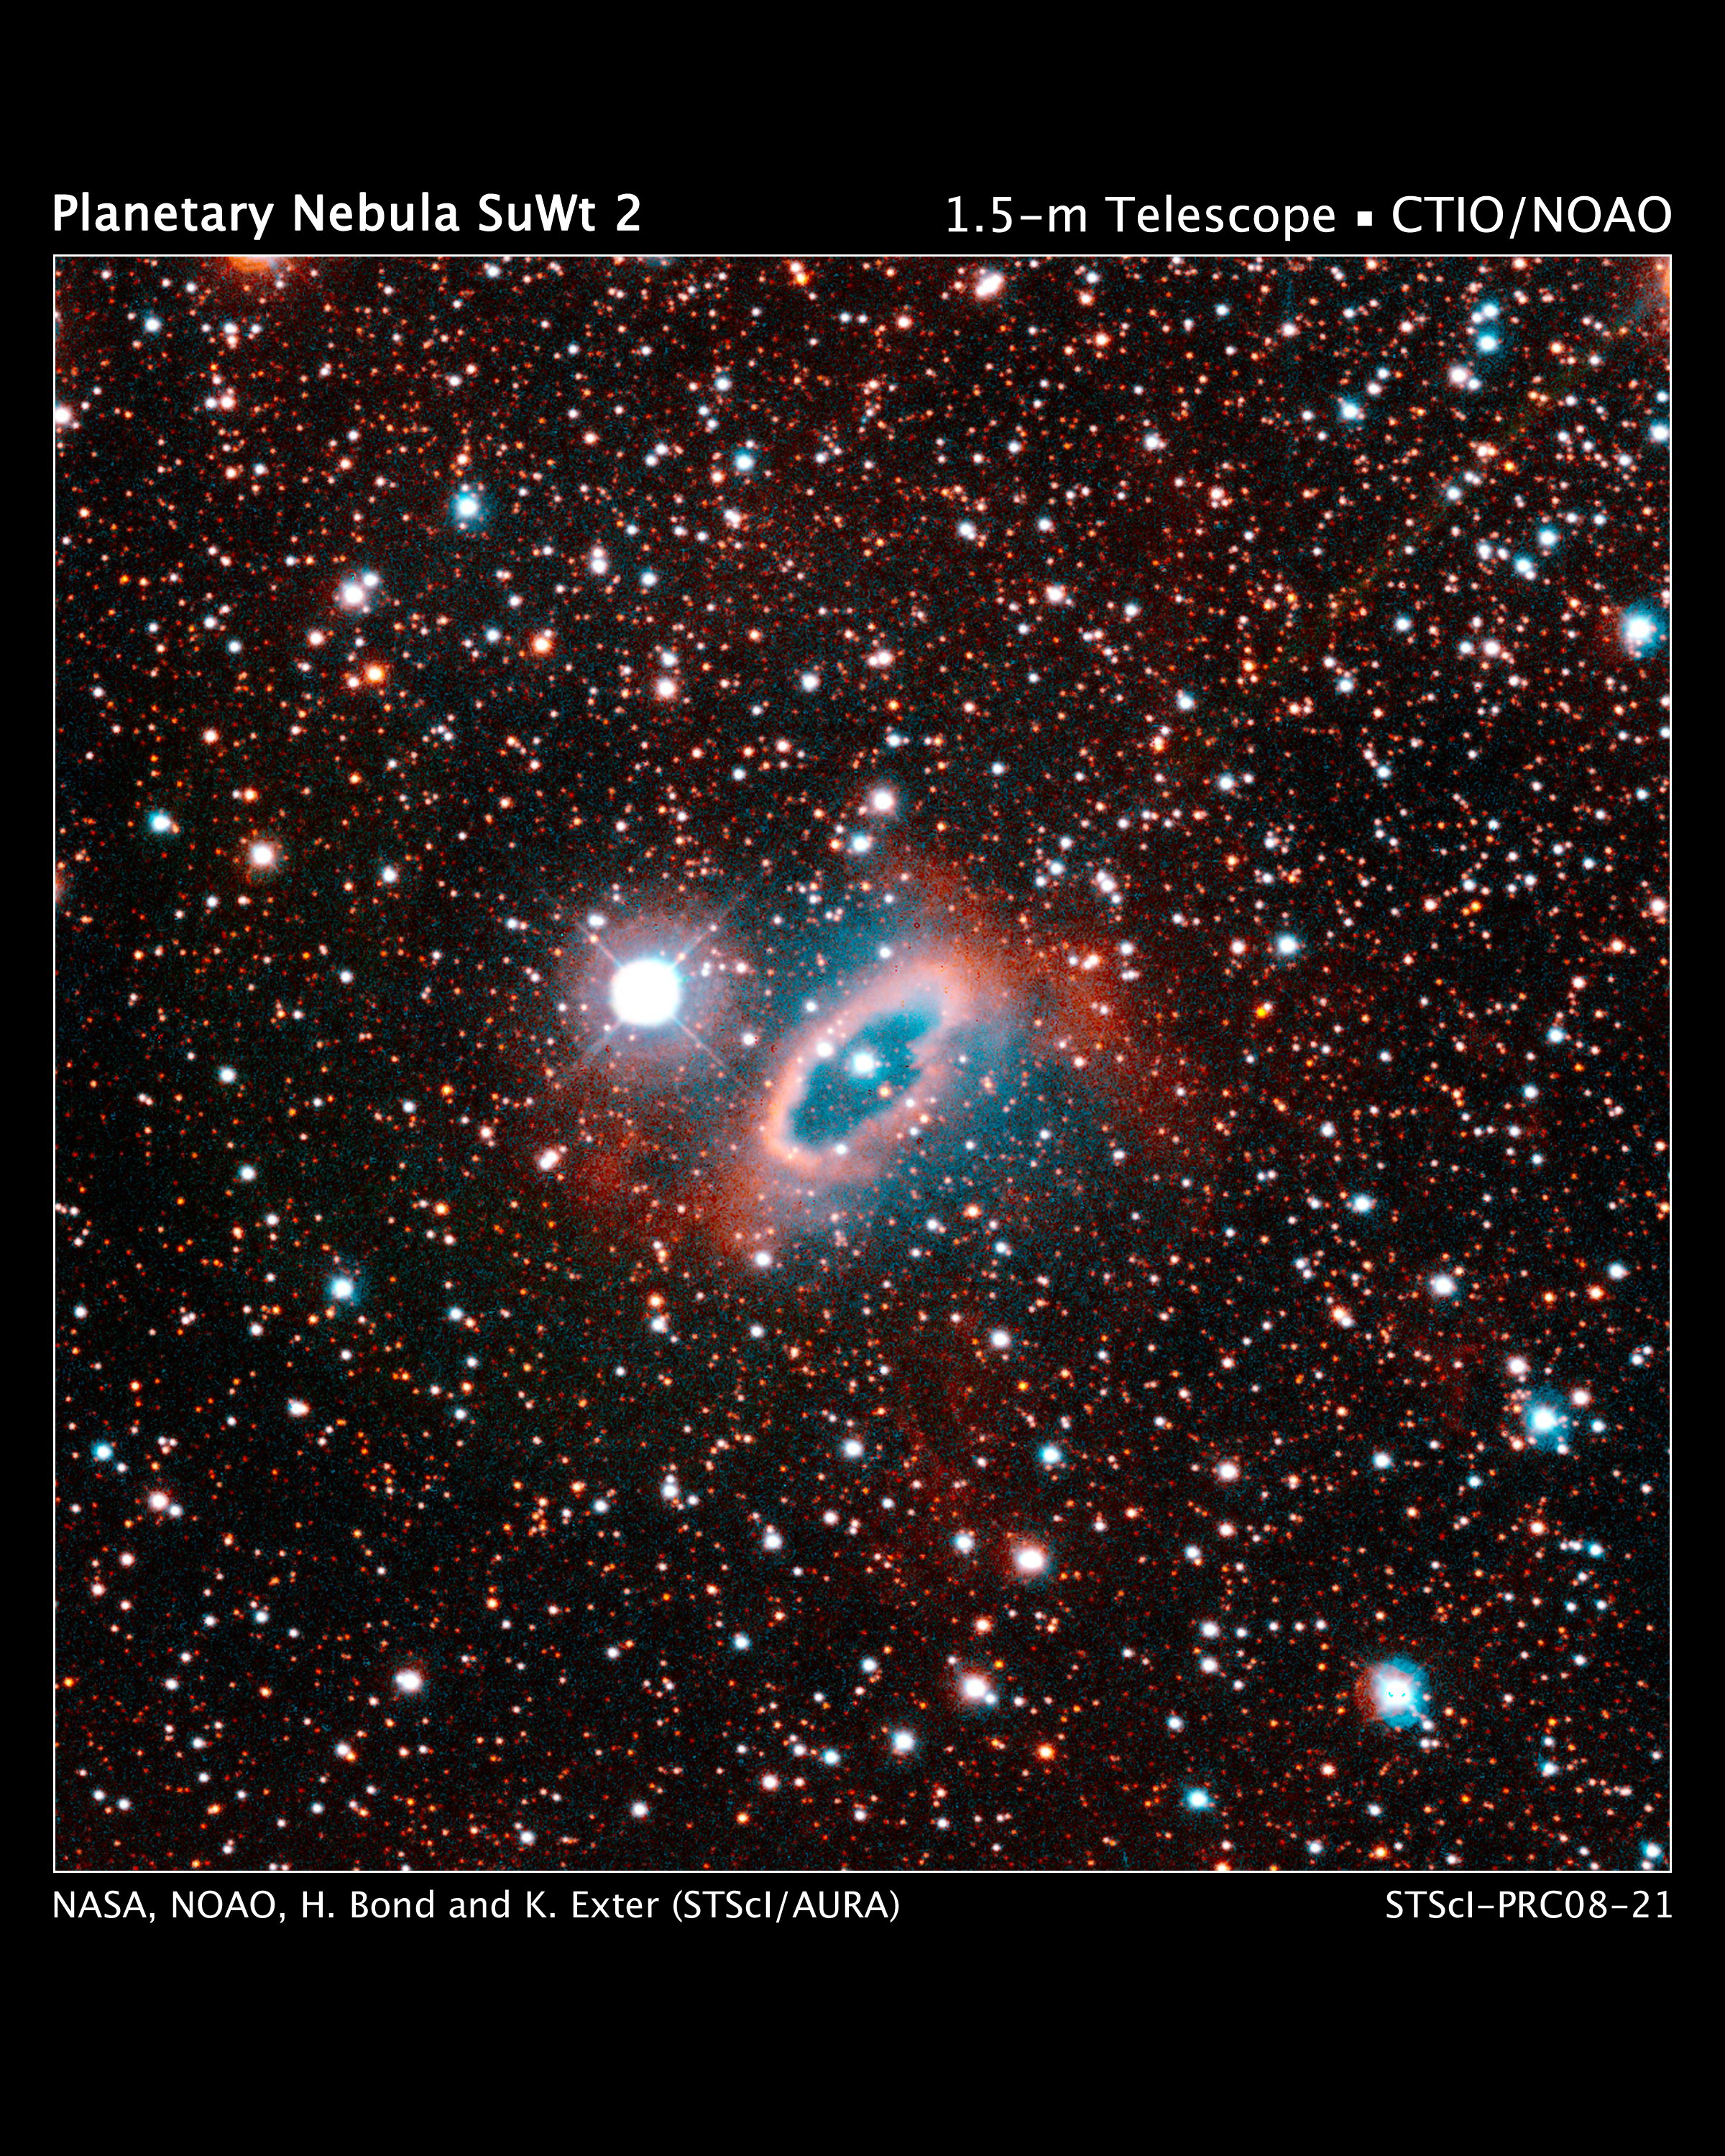

White Dwarf Lost in Planetary Nebula

Credit: NASA, NOAO, H. Bond and K. Exter (STScI /AURA)